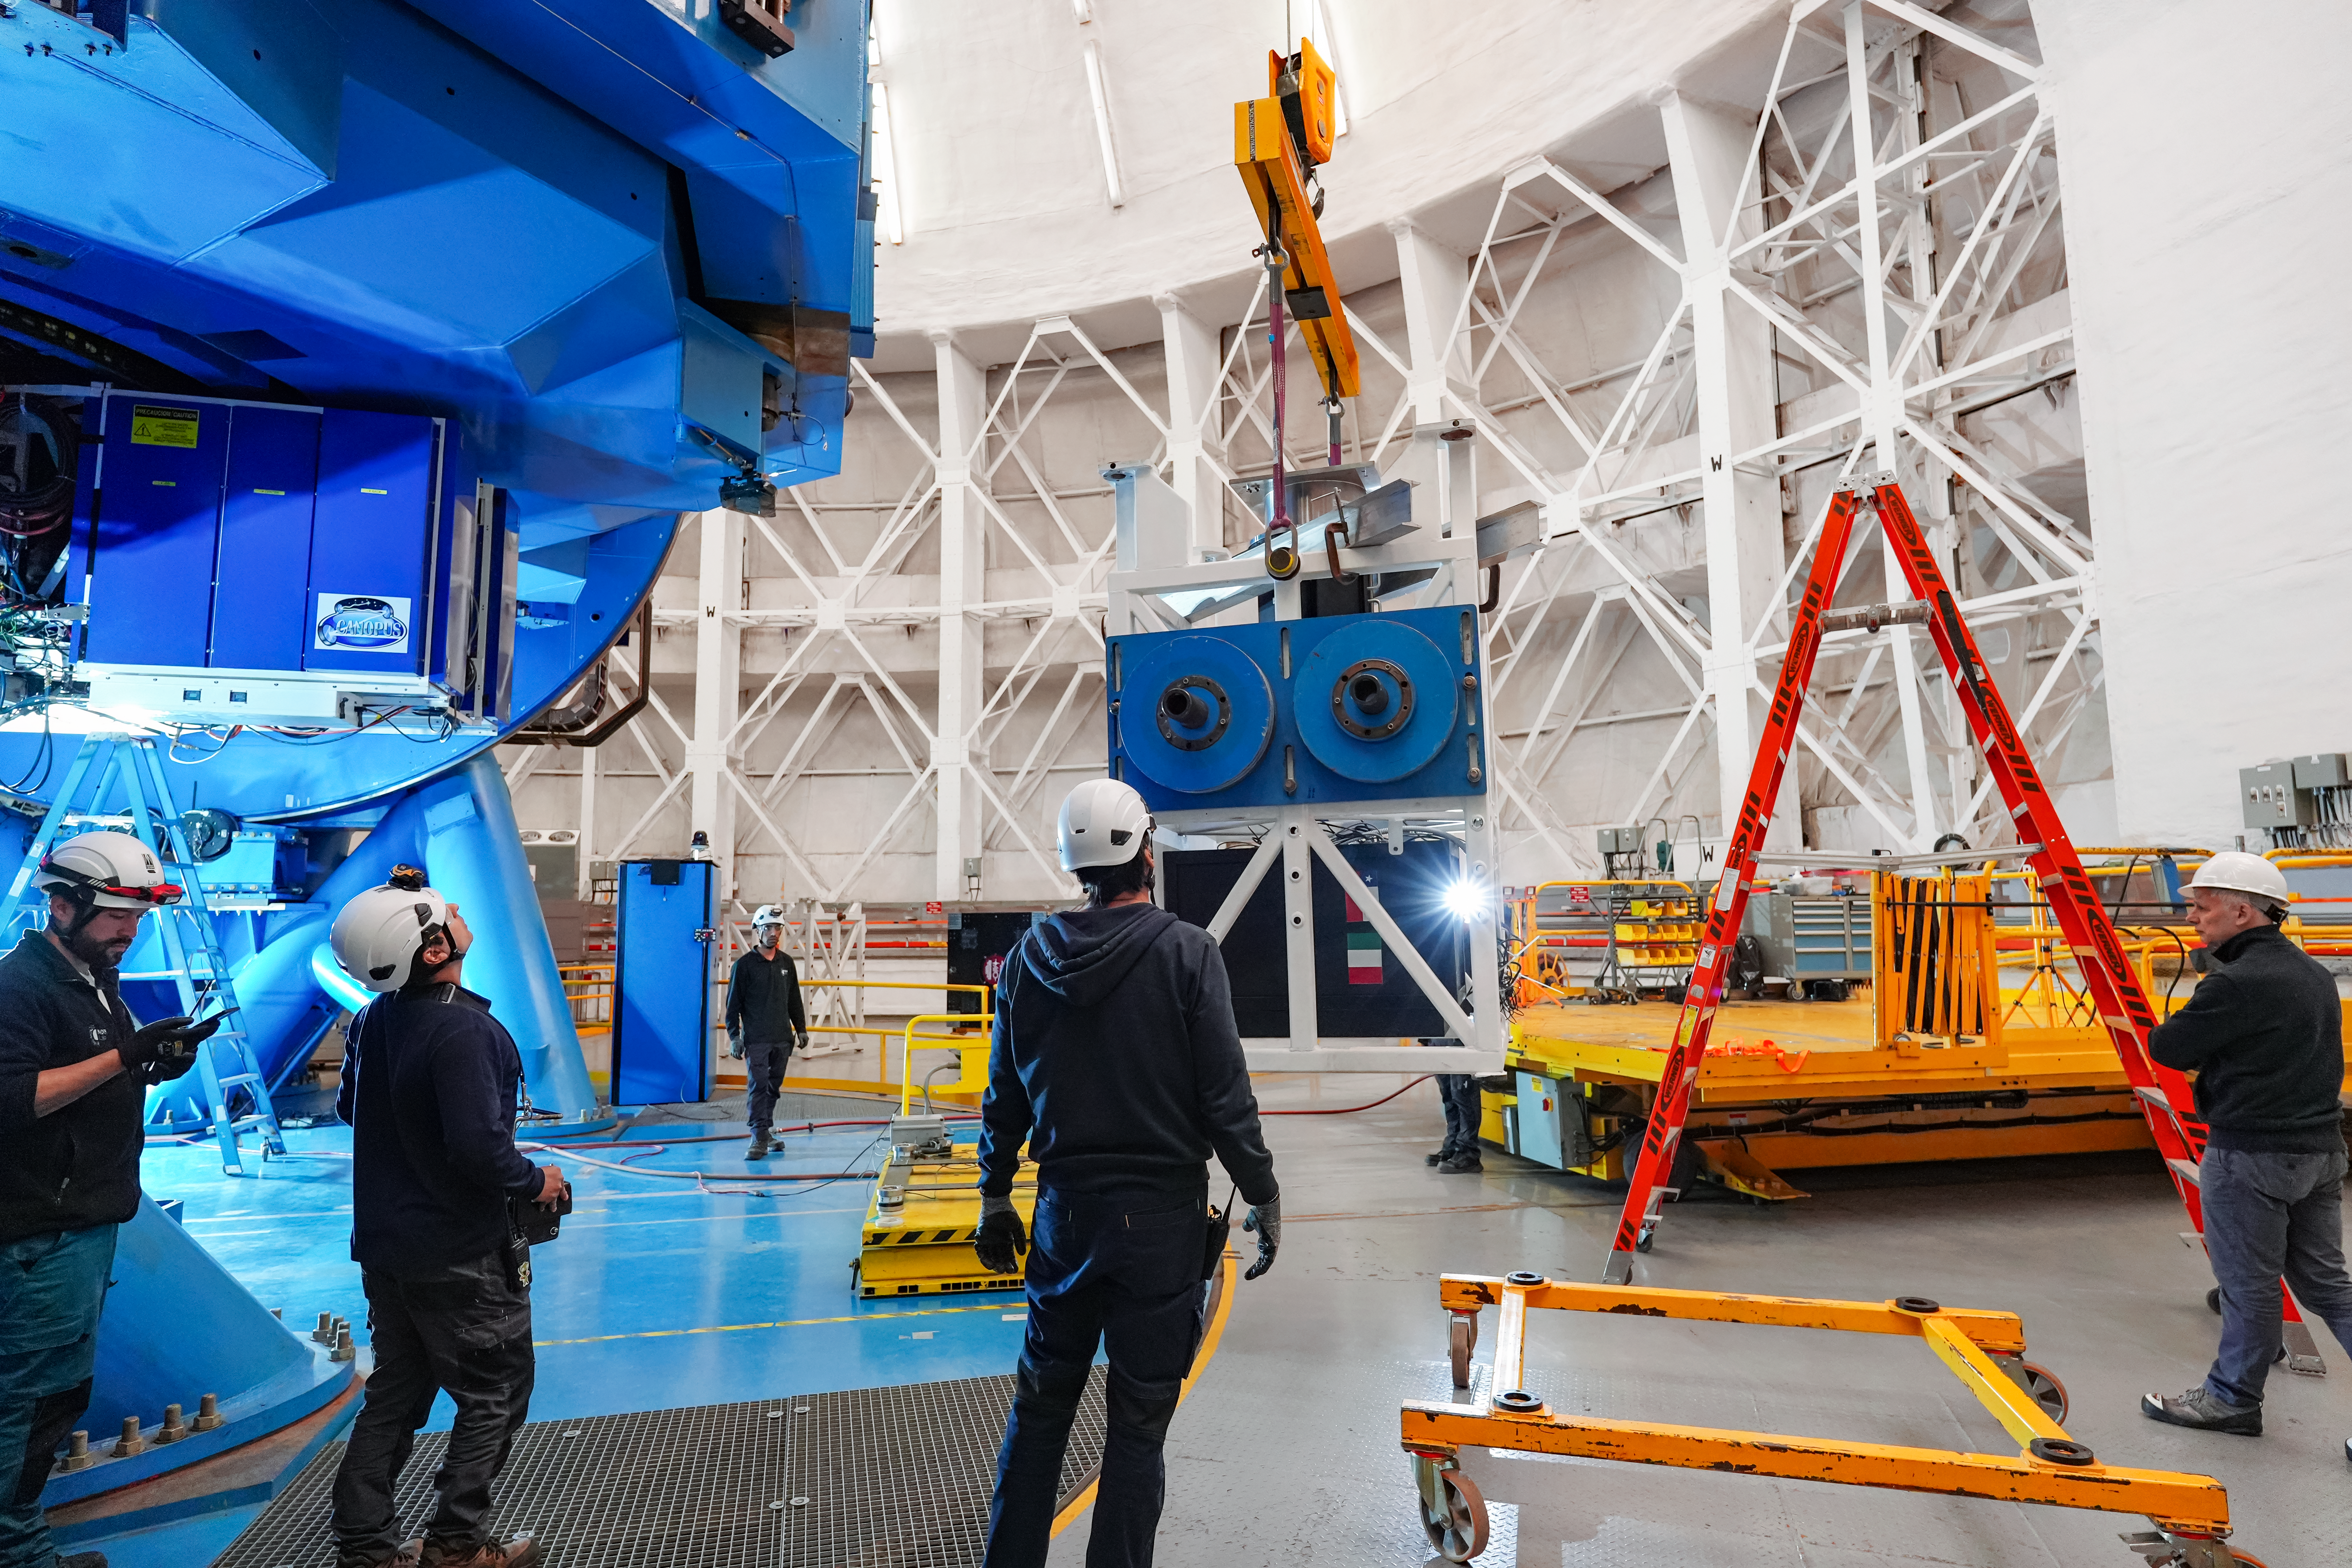

IQUEYE Installation at Gemini South

The IQUEYE instrument is installed at Gemini South.

Credit: International Gemini Observatory/NOIRLab/NSF/AURA/T. Cassanelli